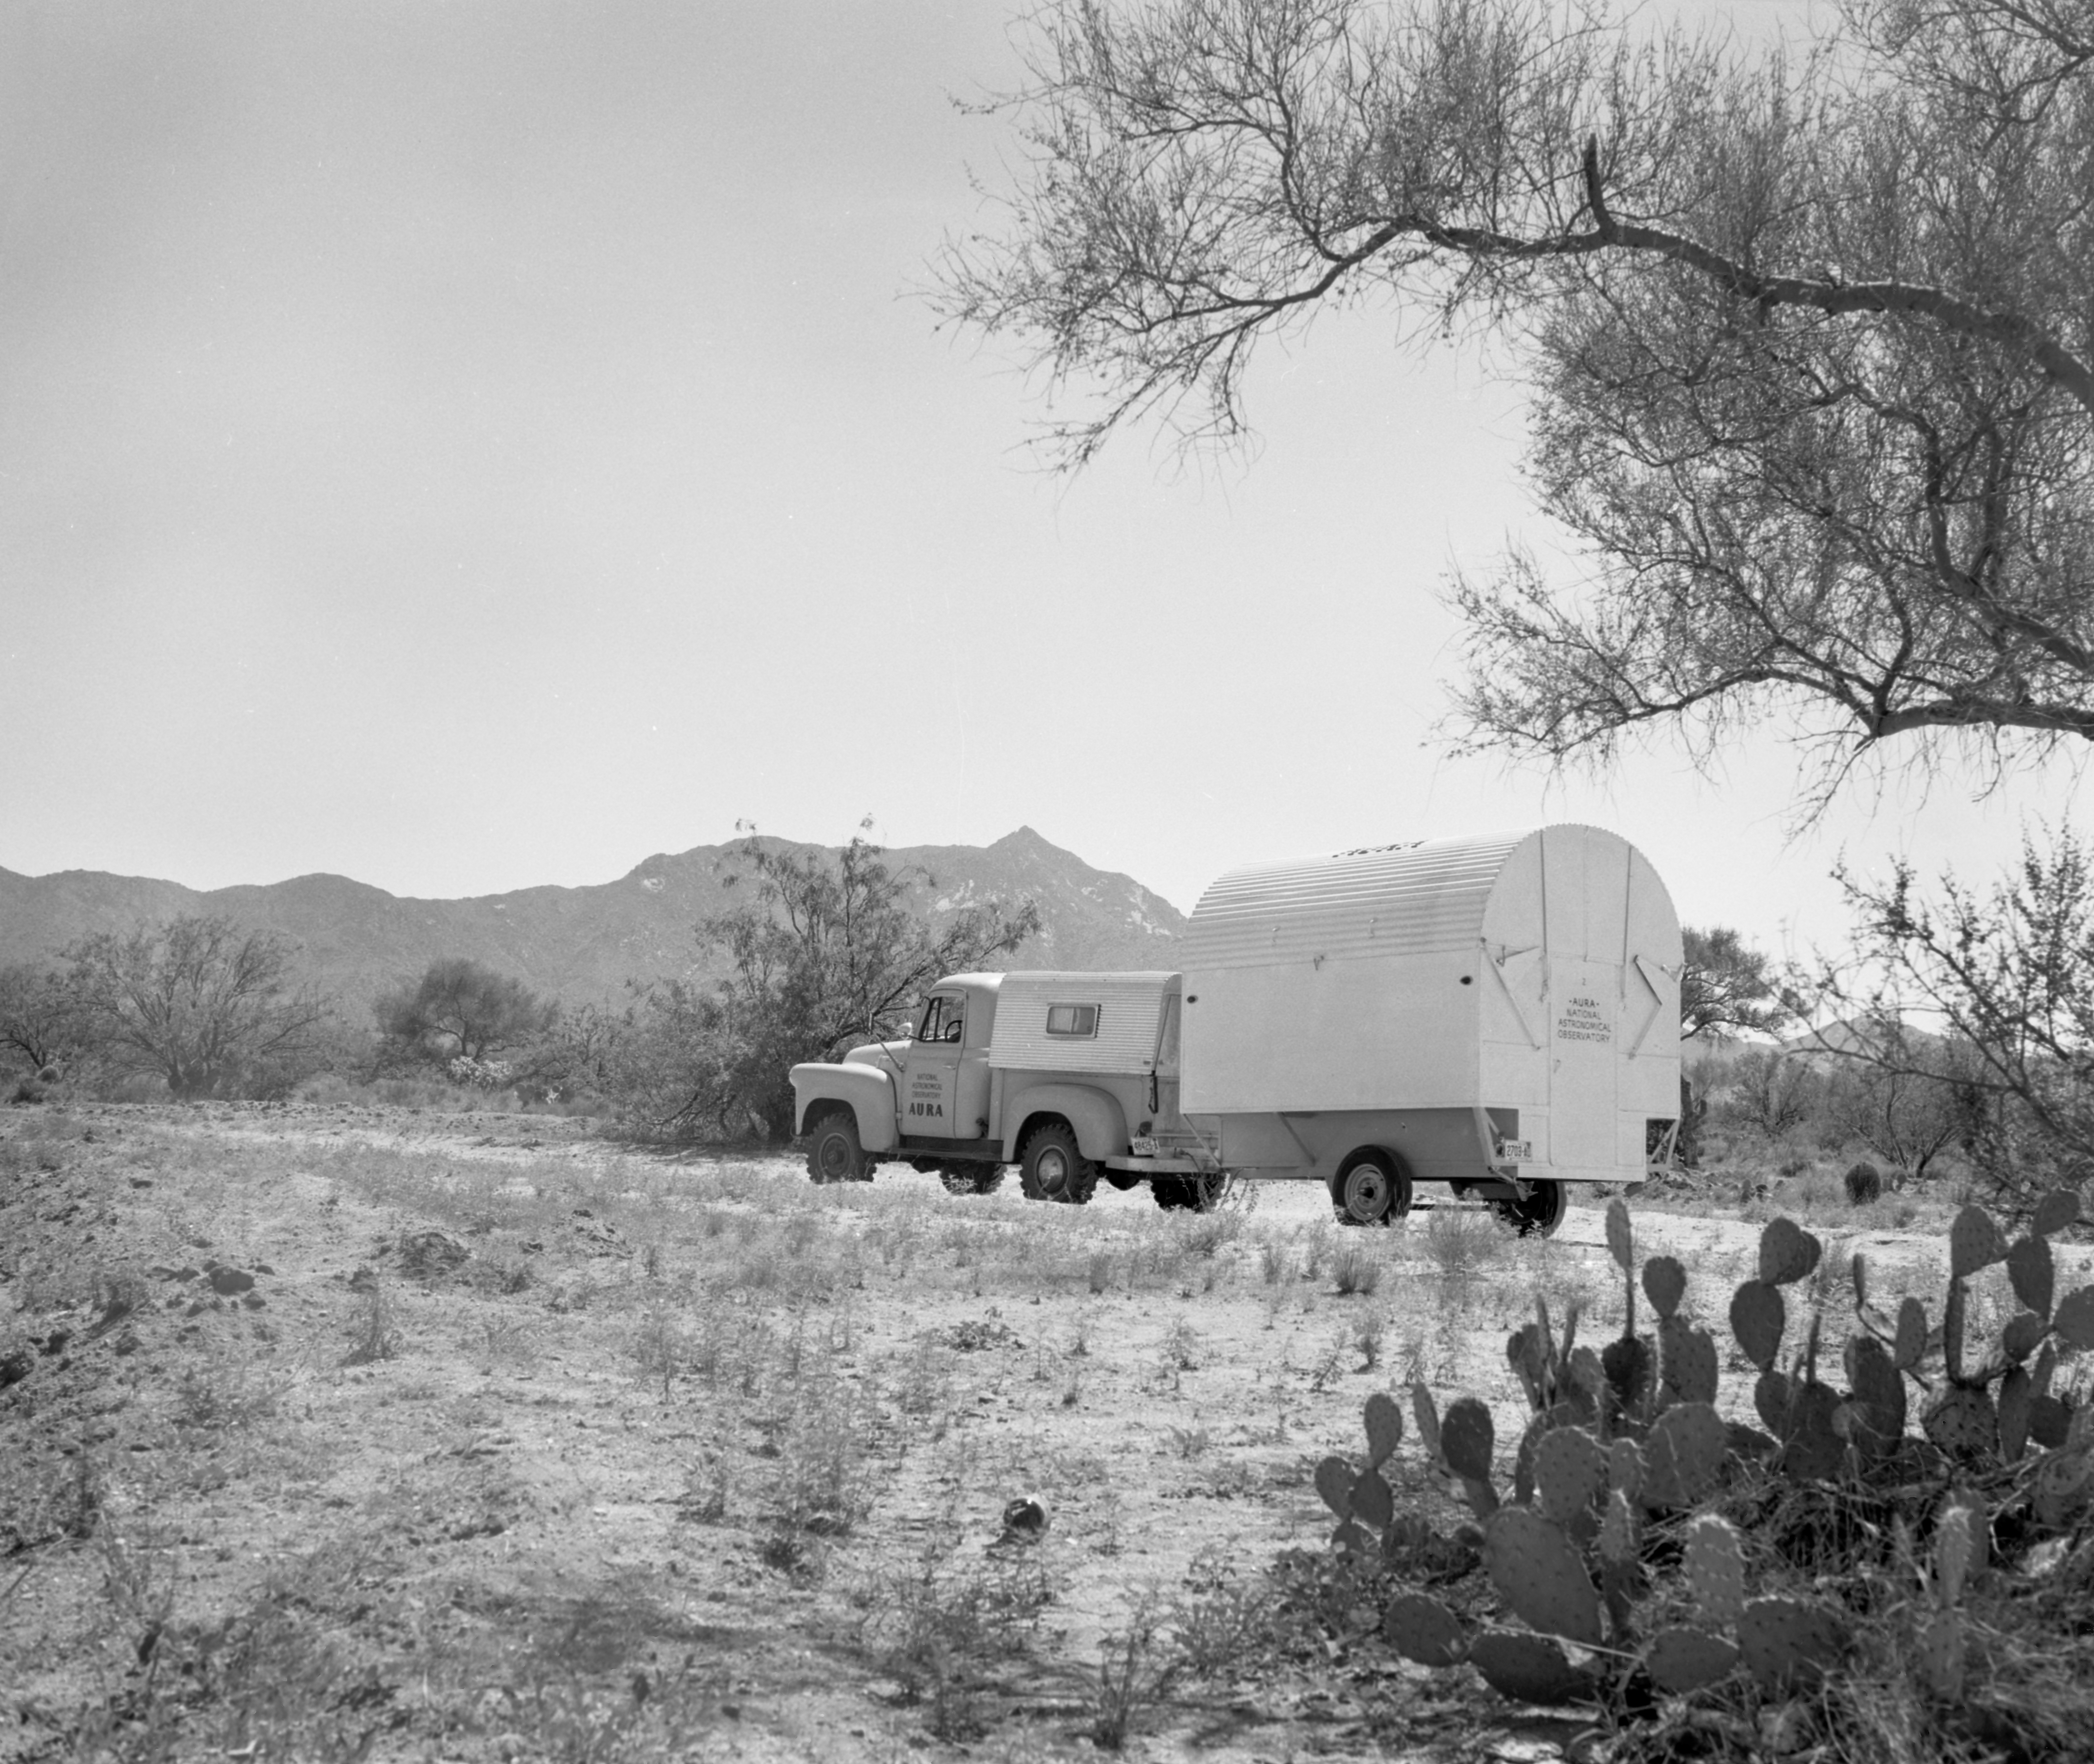

00258

This image is stored at NOIRLab Headquarters in Tucson, Arizona. For the original negative of this image, see KPNO Negatives envelope 502. It was captured around 1958 and features the 16-inch Telescope being transported to NSF Kitt Peak National Observatory. The 16-inch telescope was used in portable temporary housing and was transported to locations to test site conditions before Kitt Peak was selected as the main site for the National Observatory.

This image is part of NSF NOIRLab’s historical archives.

Credit: KPNO/NOIRLab/NSF/AURA